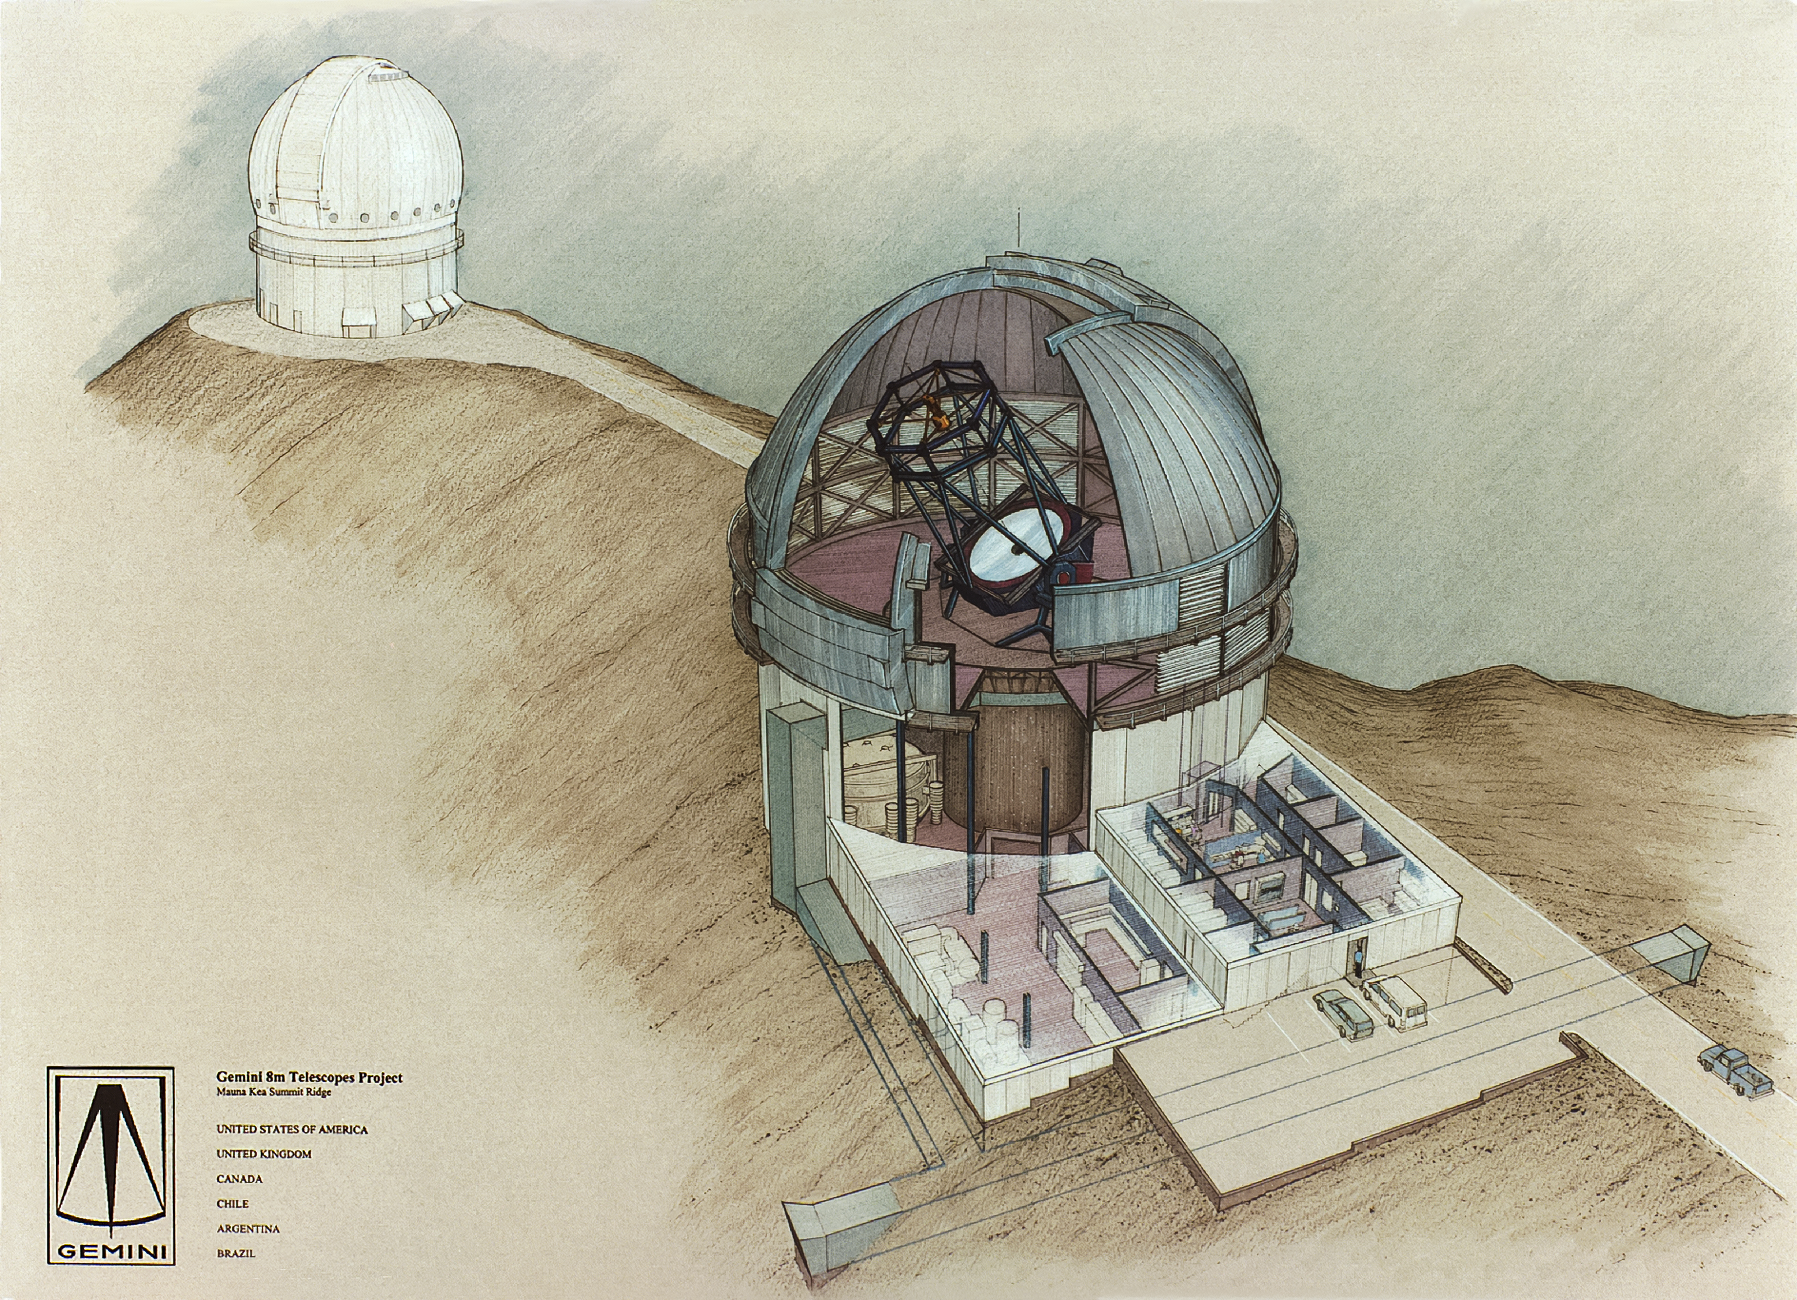

Gemini North Concept Drawing

Before its first light in 1999, the Gemini North telescope started out as a concept drawing. This sketch, dating from the 1980s, shows the gigantic 8-meter telescope that would eventually stand near the summit of Maunakea.

Credit: NOIRLab/NSF/AURA